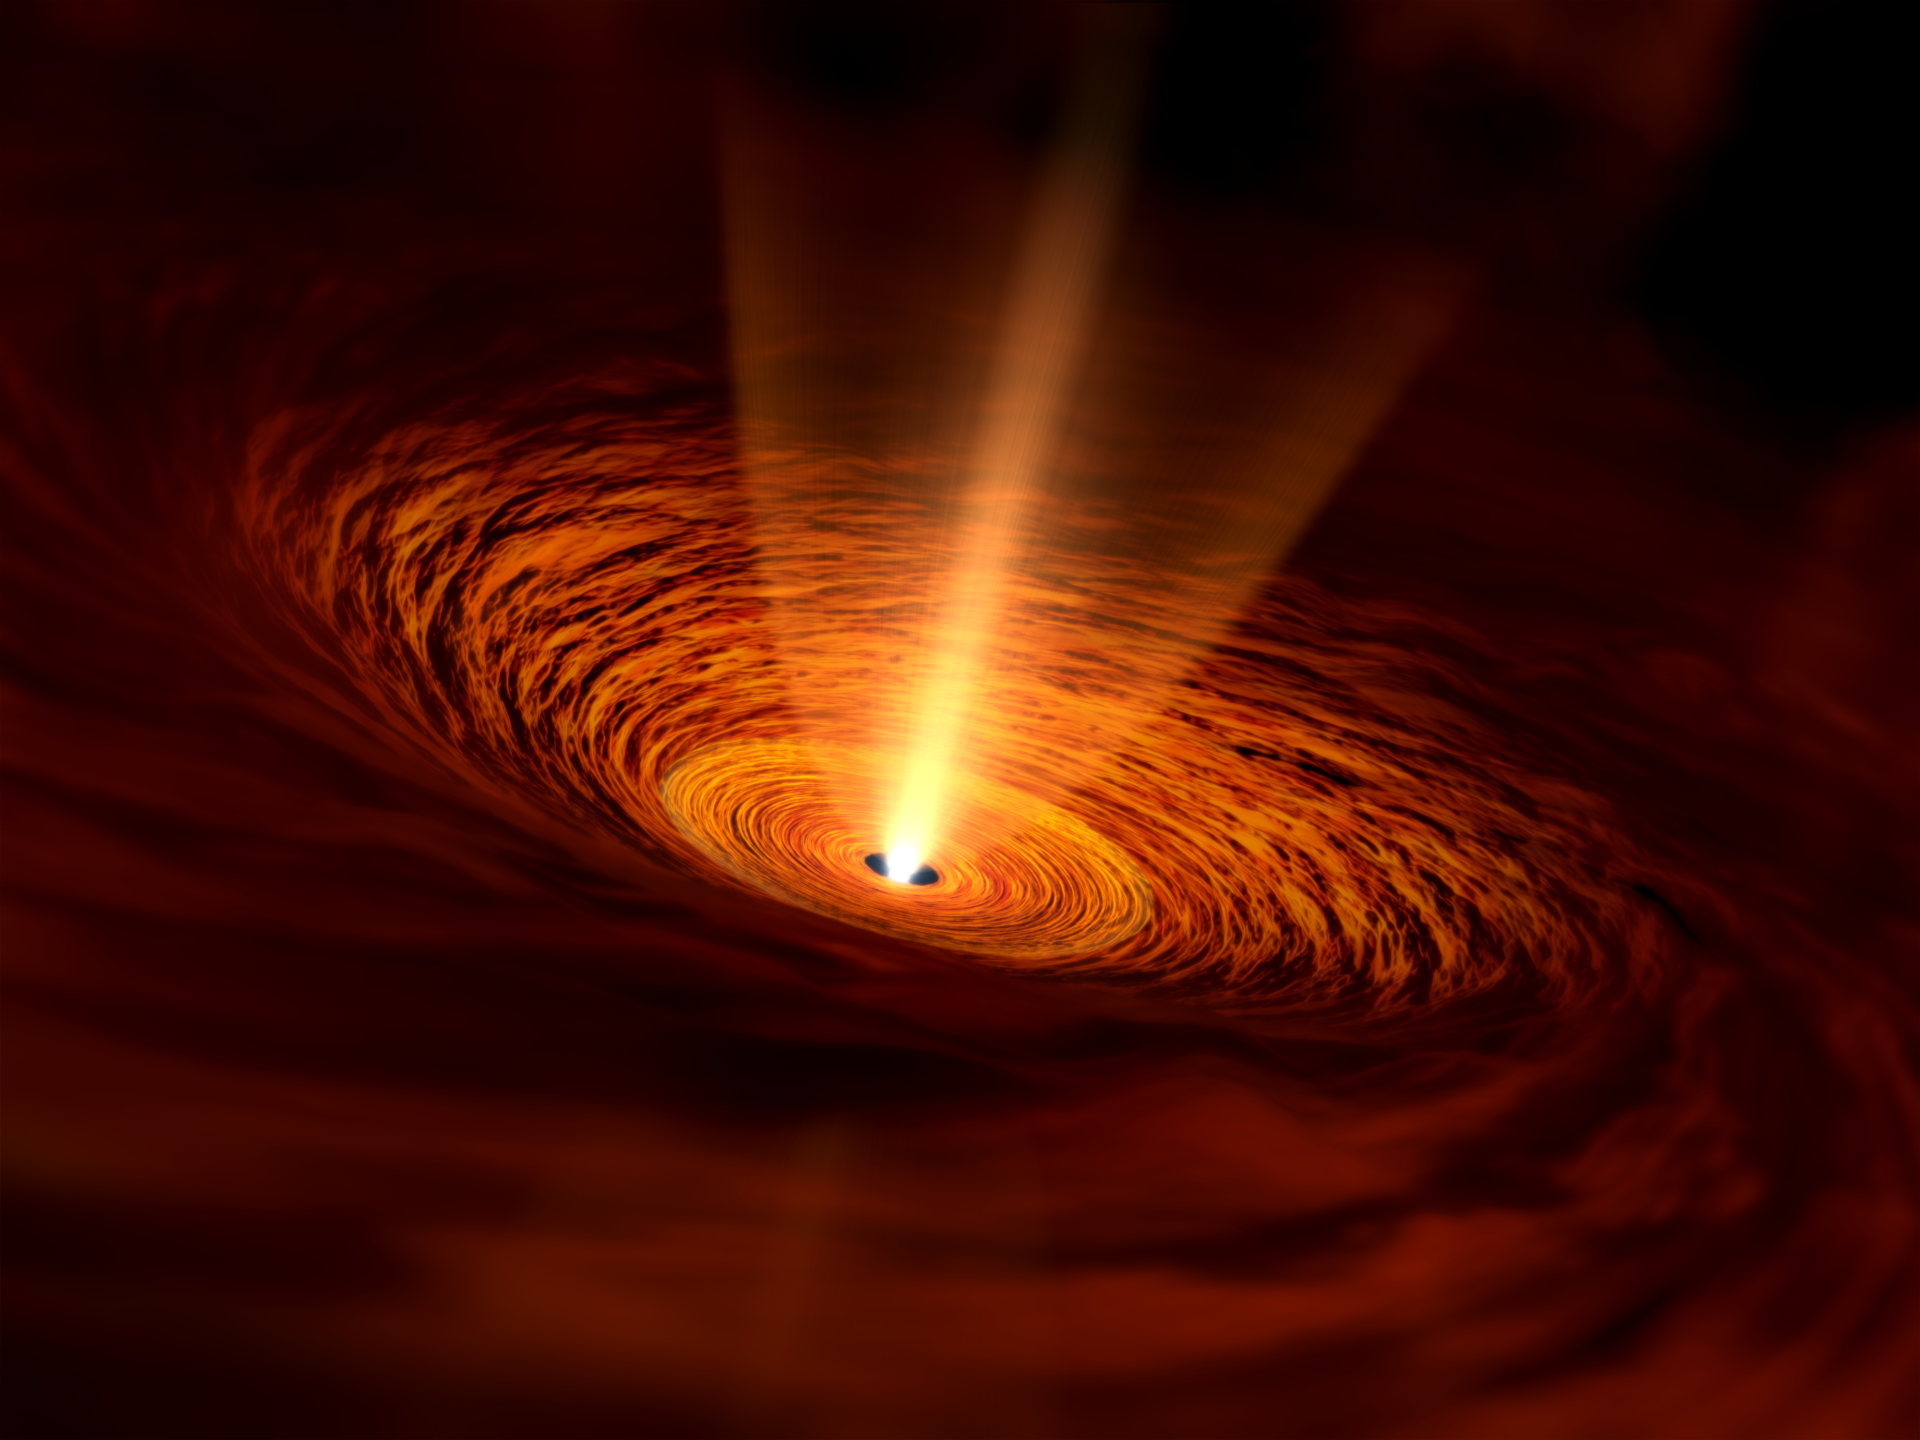

Artist’s impression of the baby star TMC-1A

Artist’s impression of the baby star TMC-1A. The star is located in the center and surrounded by a rotating gas disk. Gas is infalling to the disk from the envelope further out.

Credit: NAOJ